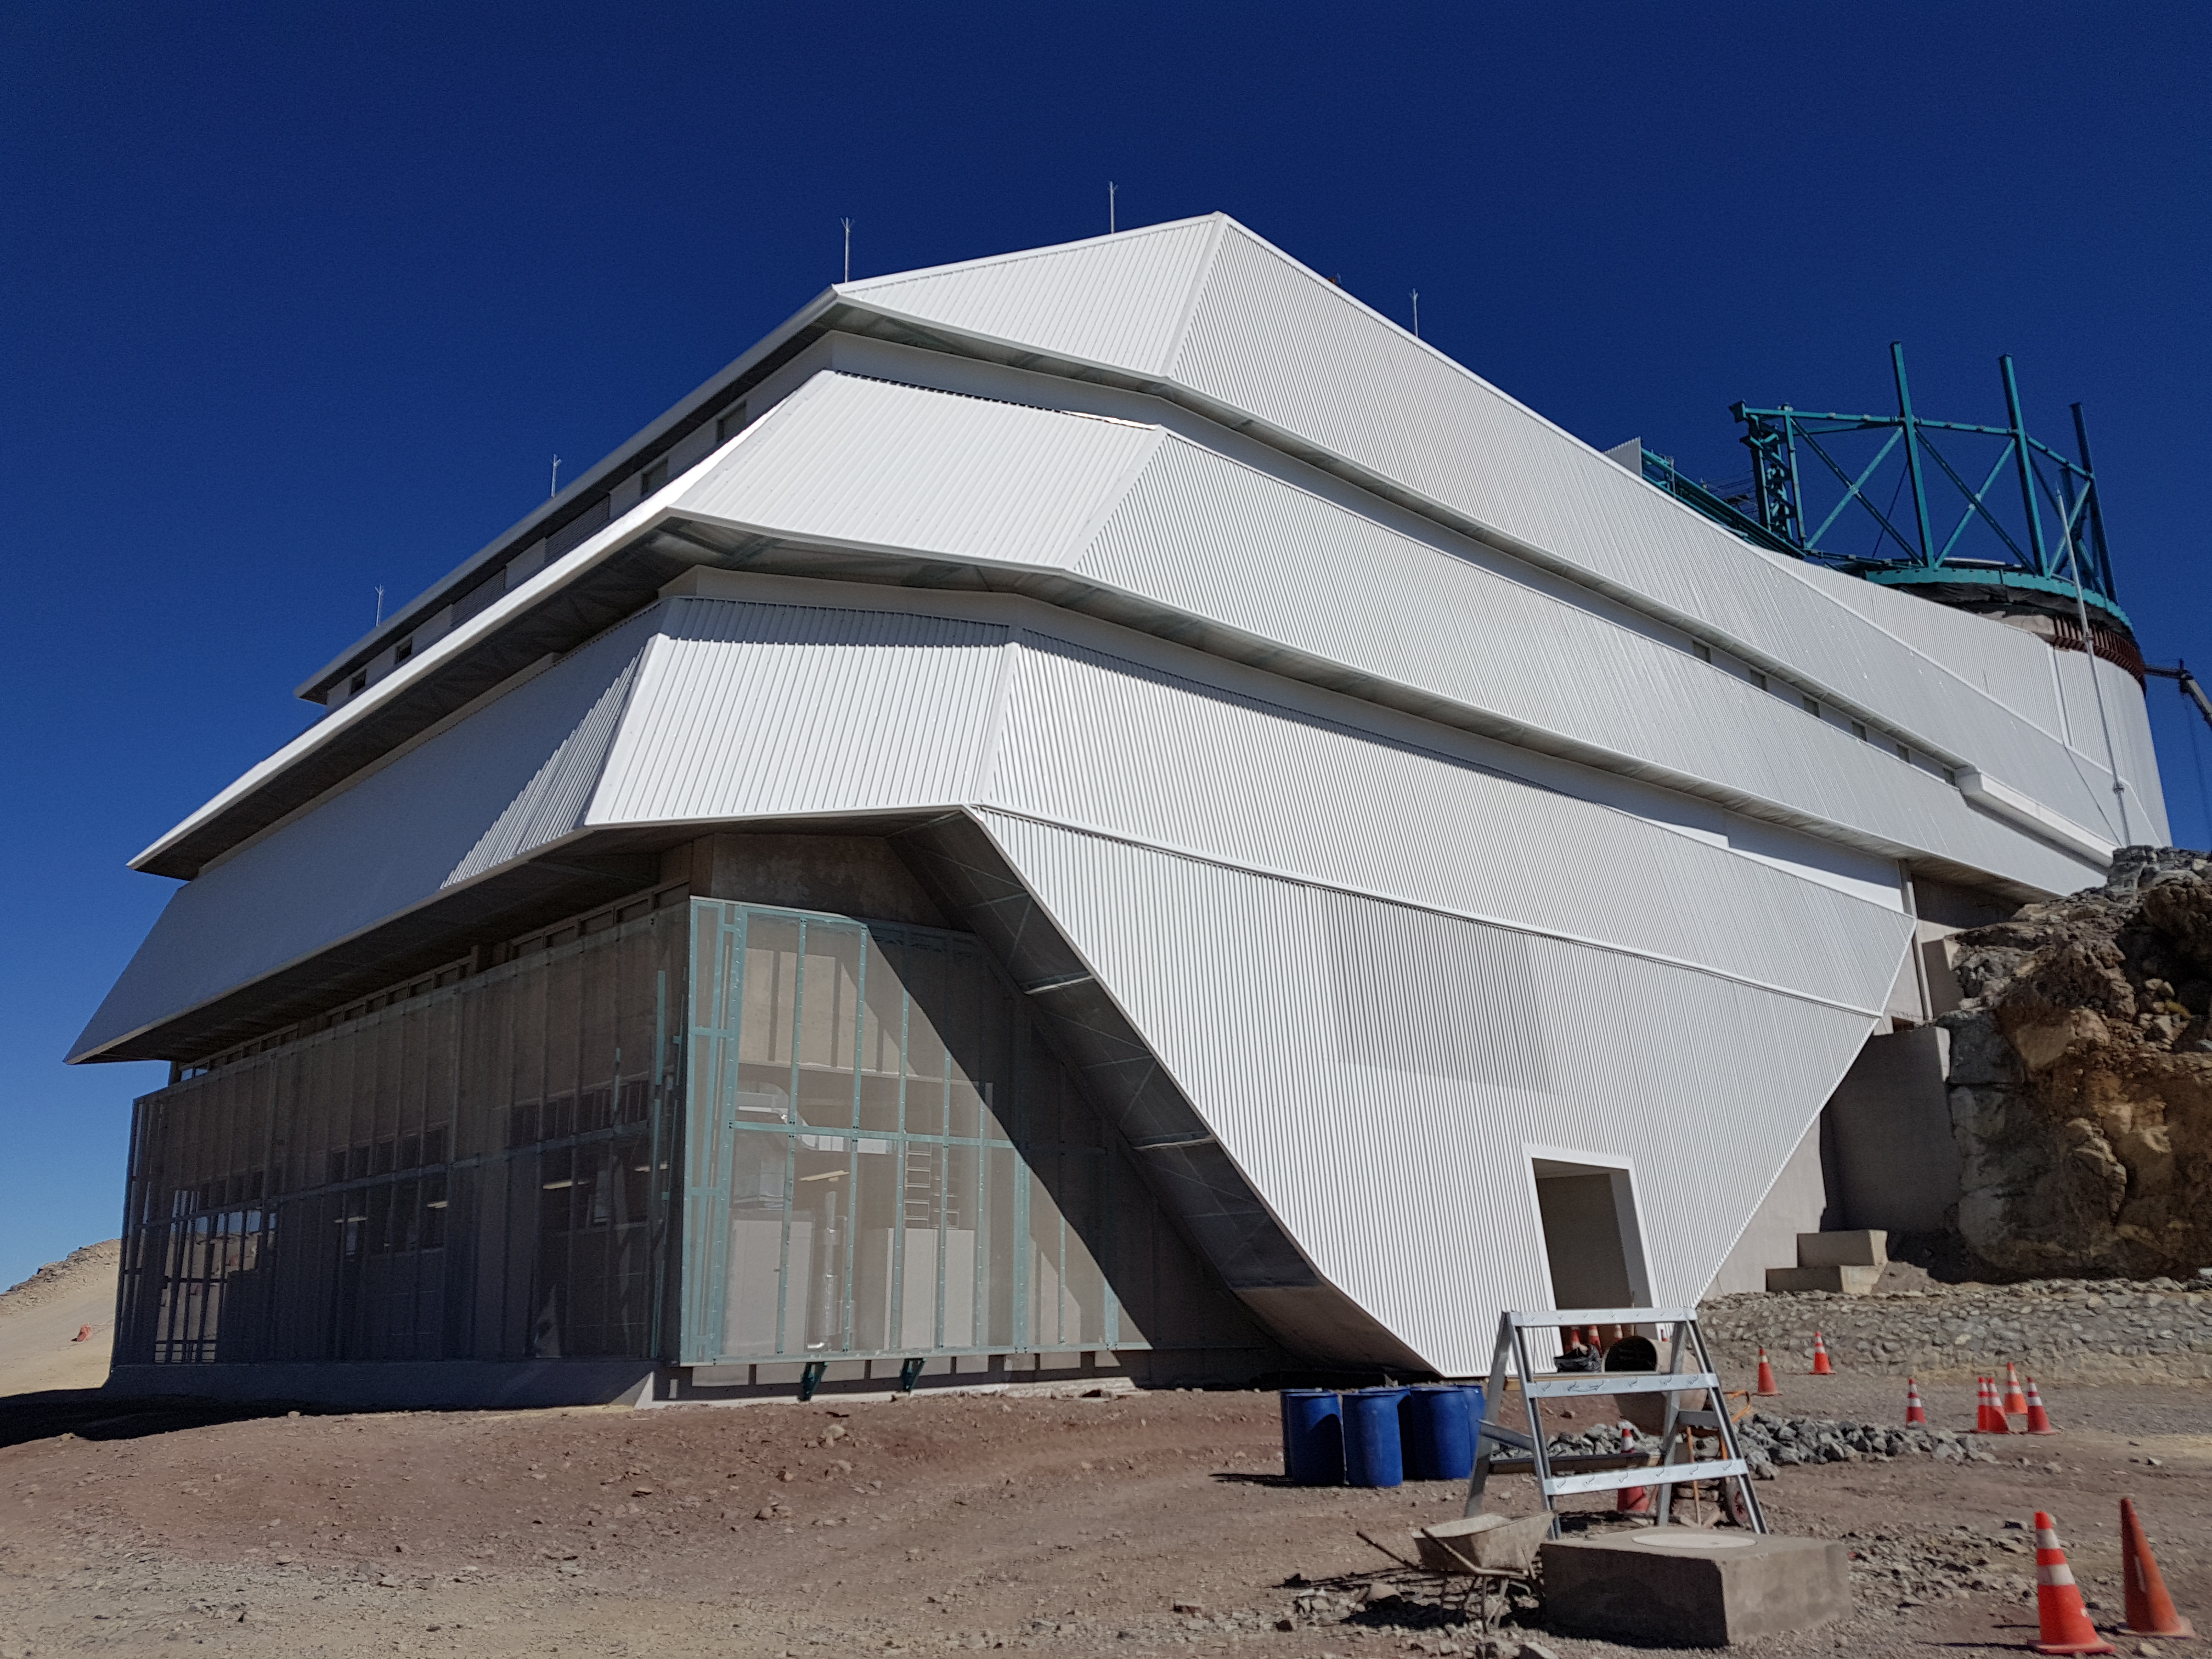

Summit Update. Besalco guarantee period

Summit site construction site status in April, 2018. General Contractor Besalco is completing punch list items.

Credit: Rubin Observatory/NSF/AURA